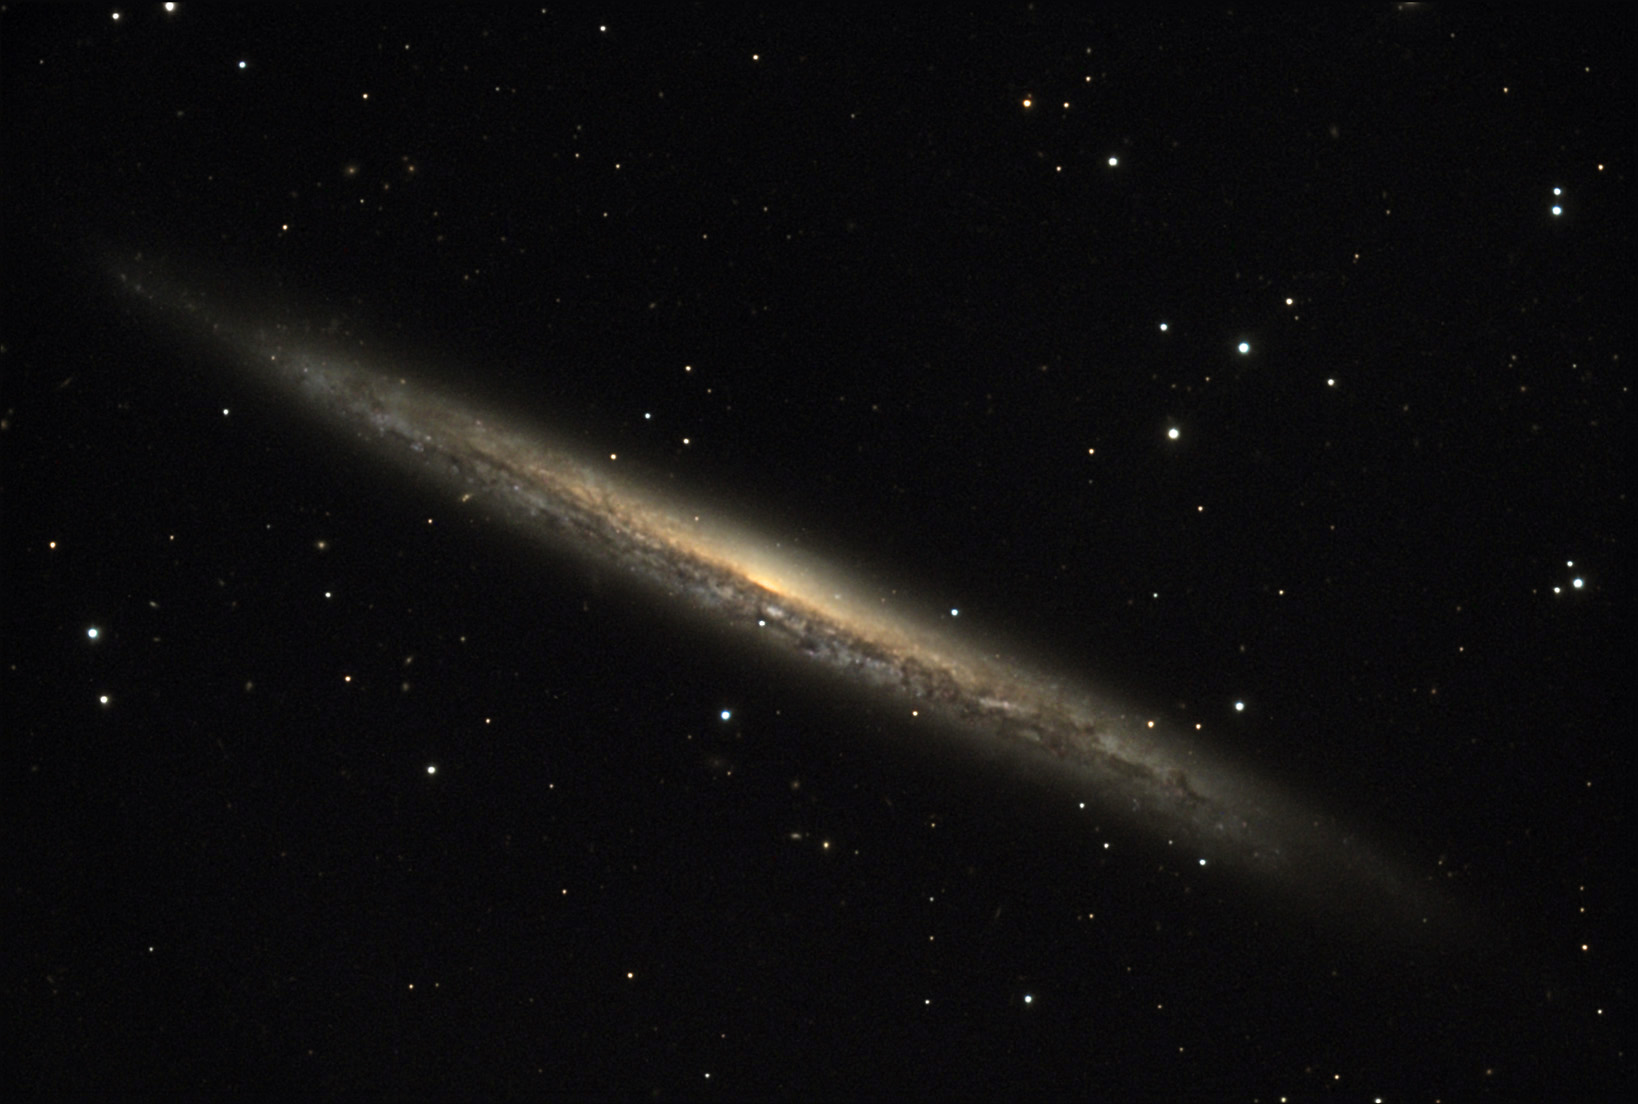

NGC 5907

NGC 5907 is an edge-on spiral galaxy located about 50 million lightyears away from Earth in the constellation Draco.

This image was taken as part of Advanced Observing Program (AOP) program at Kitt Peak Visitor Center during 2014.

Credit: KPNO/NOIRLab/NSF/AURA/Brad Ehrhorn/Adam Block